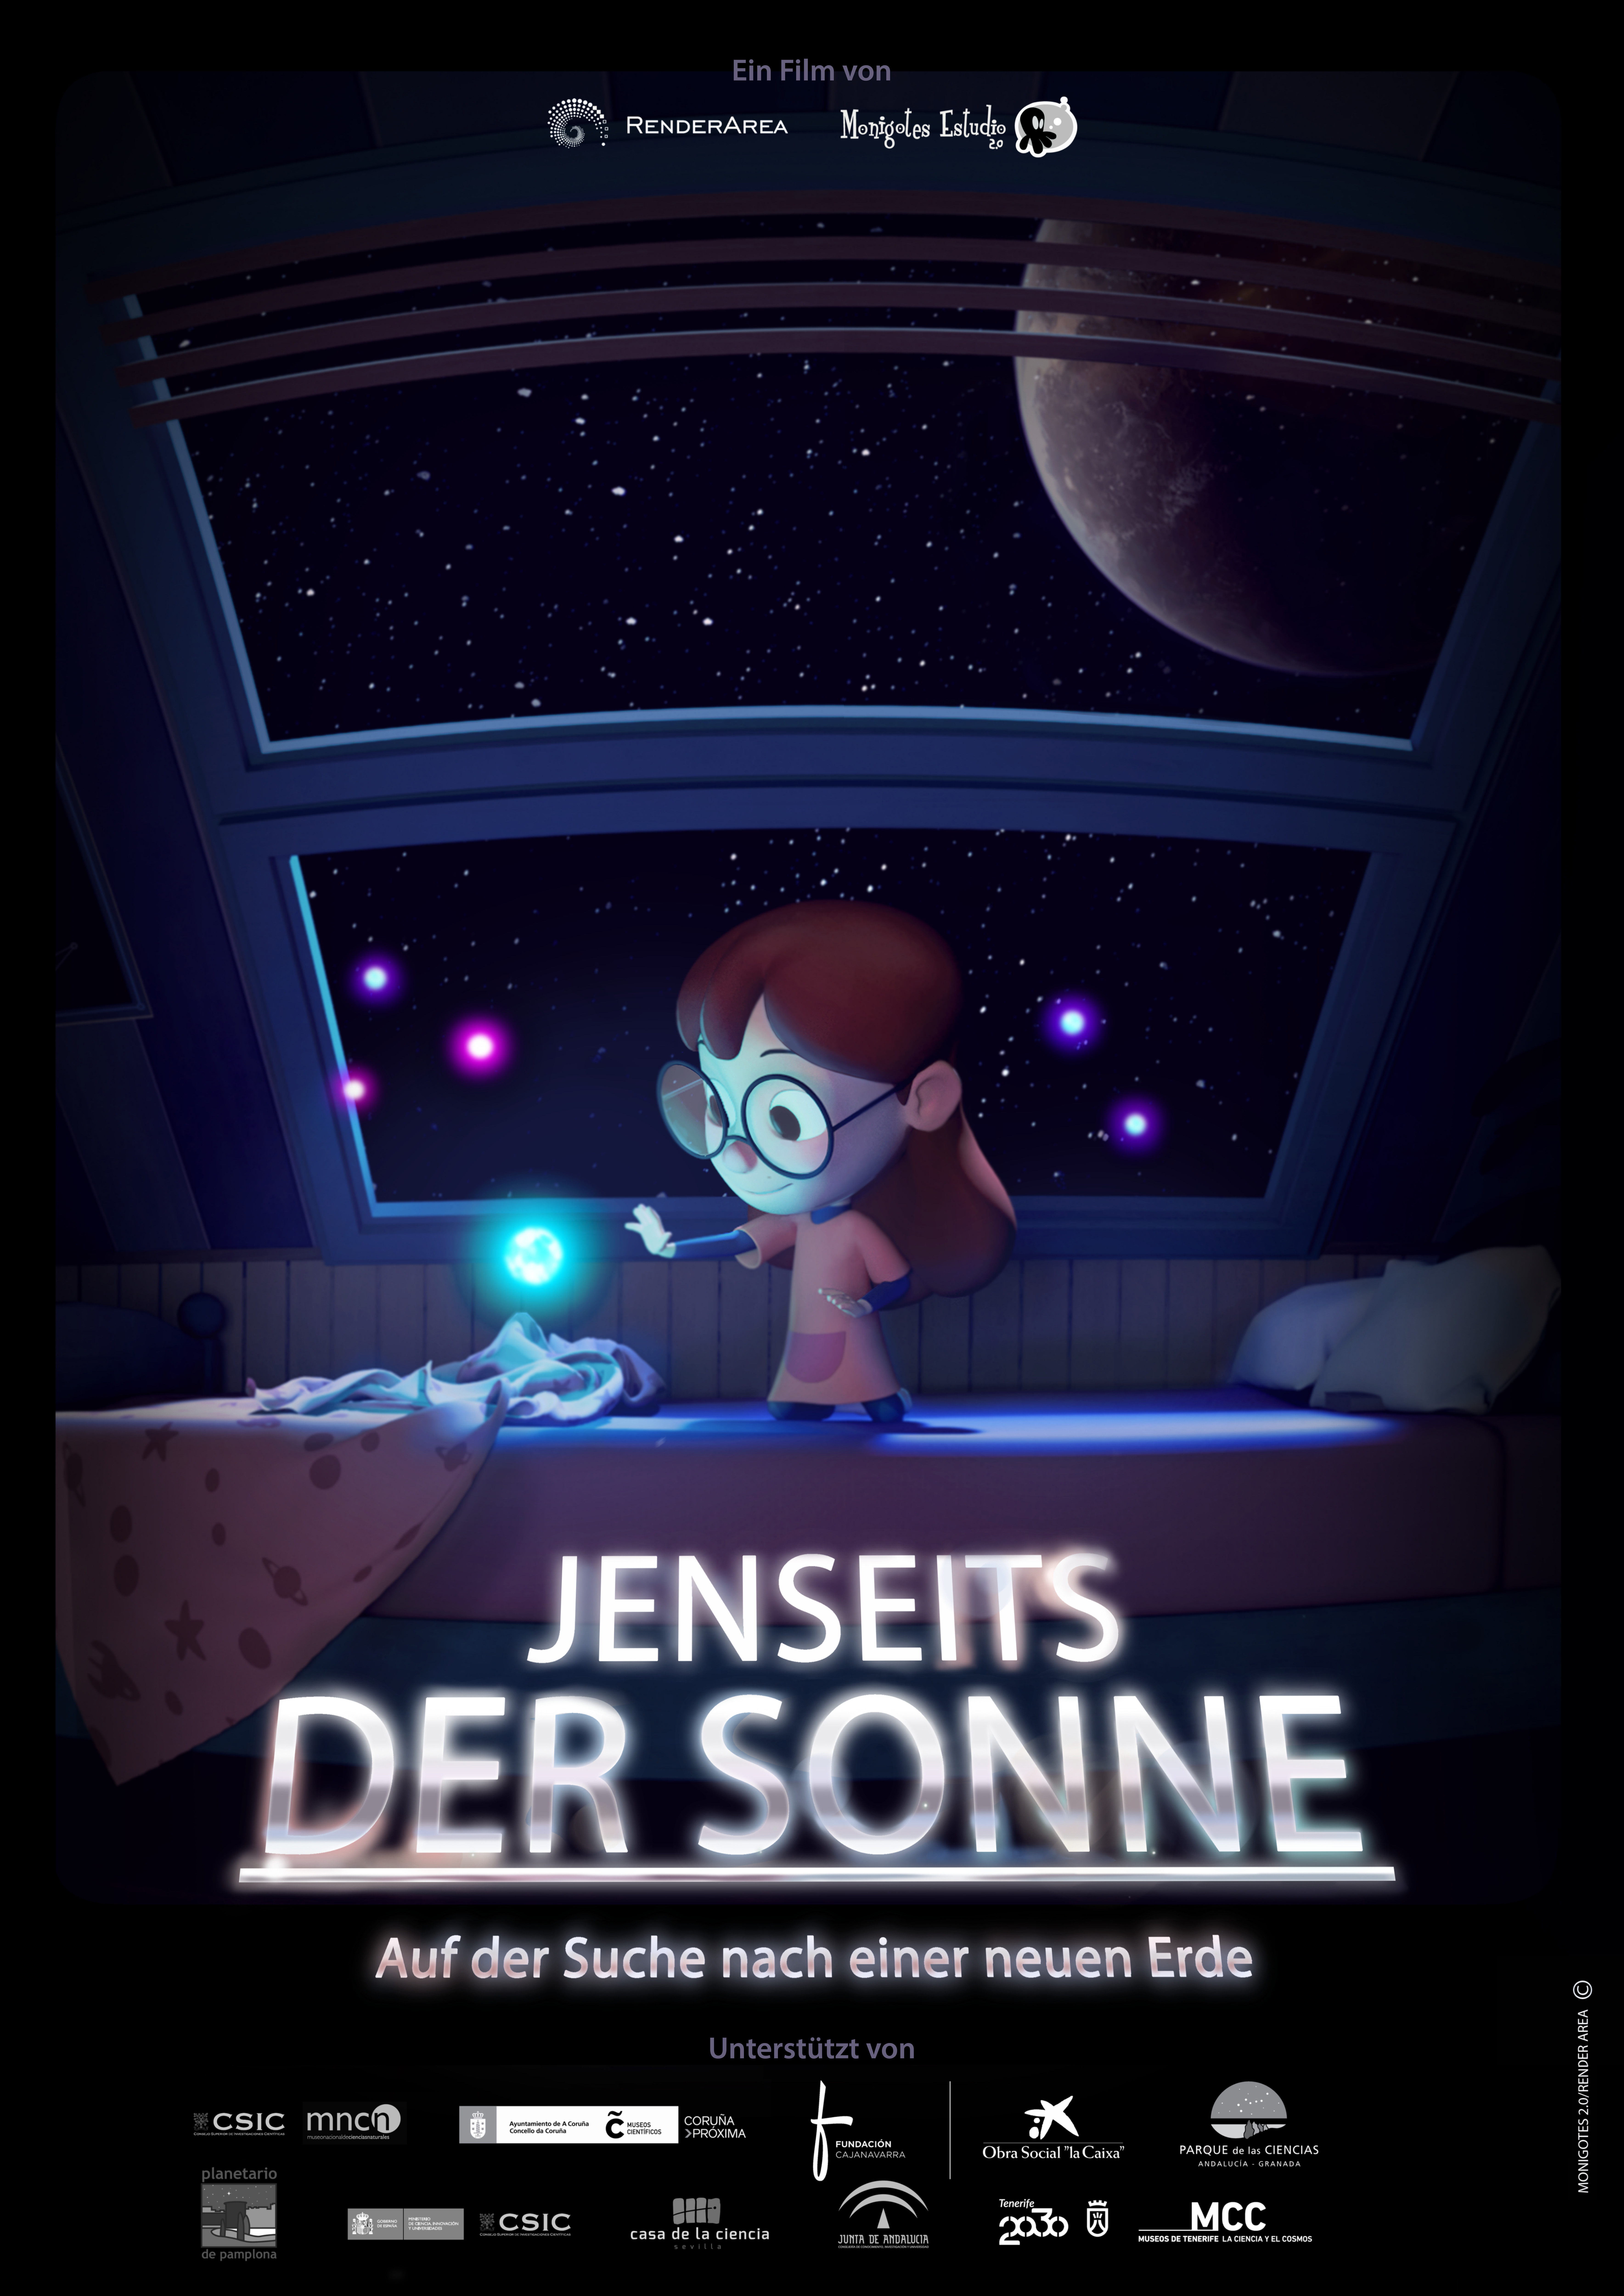

"Jenseits der Sonne" poster

"Jenseits der Sonne" poster.

Credit: ESO